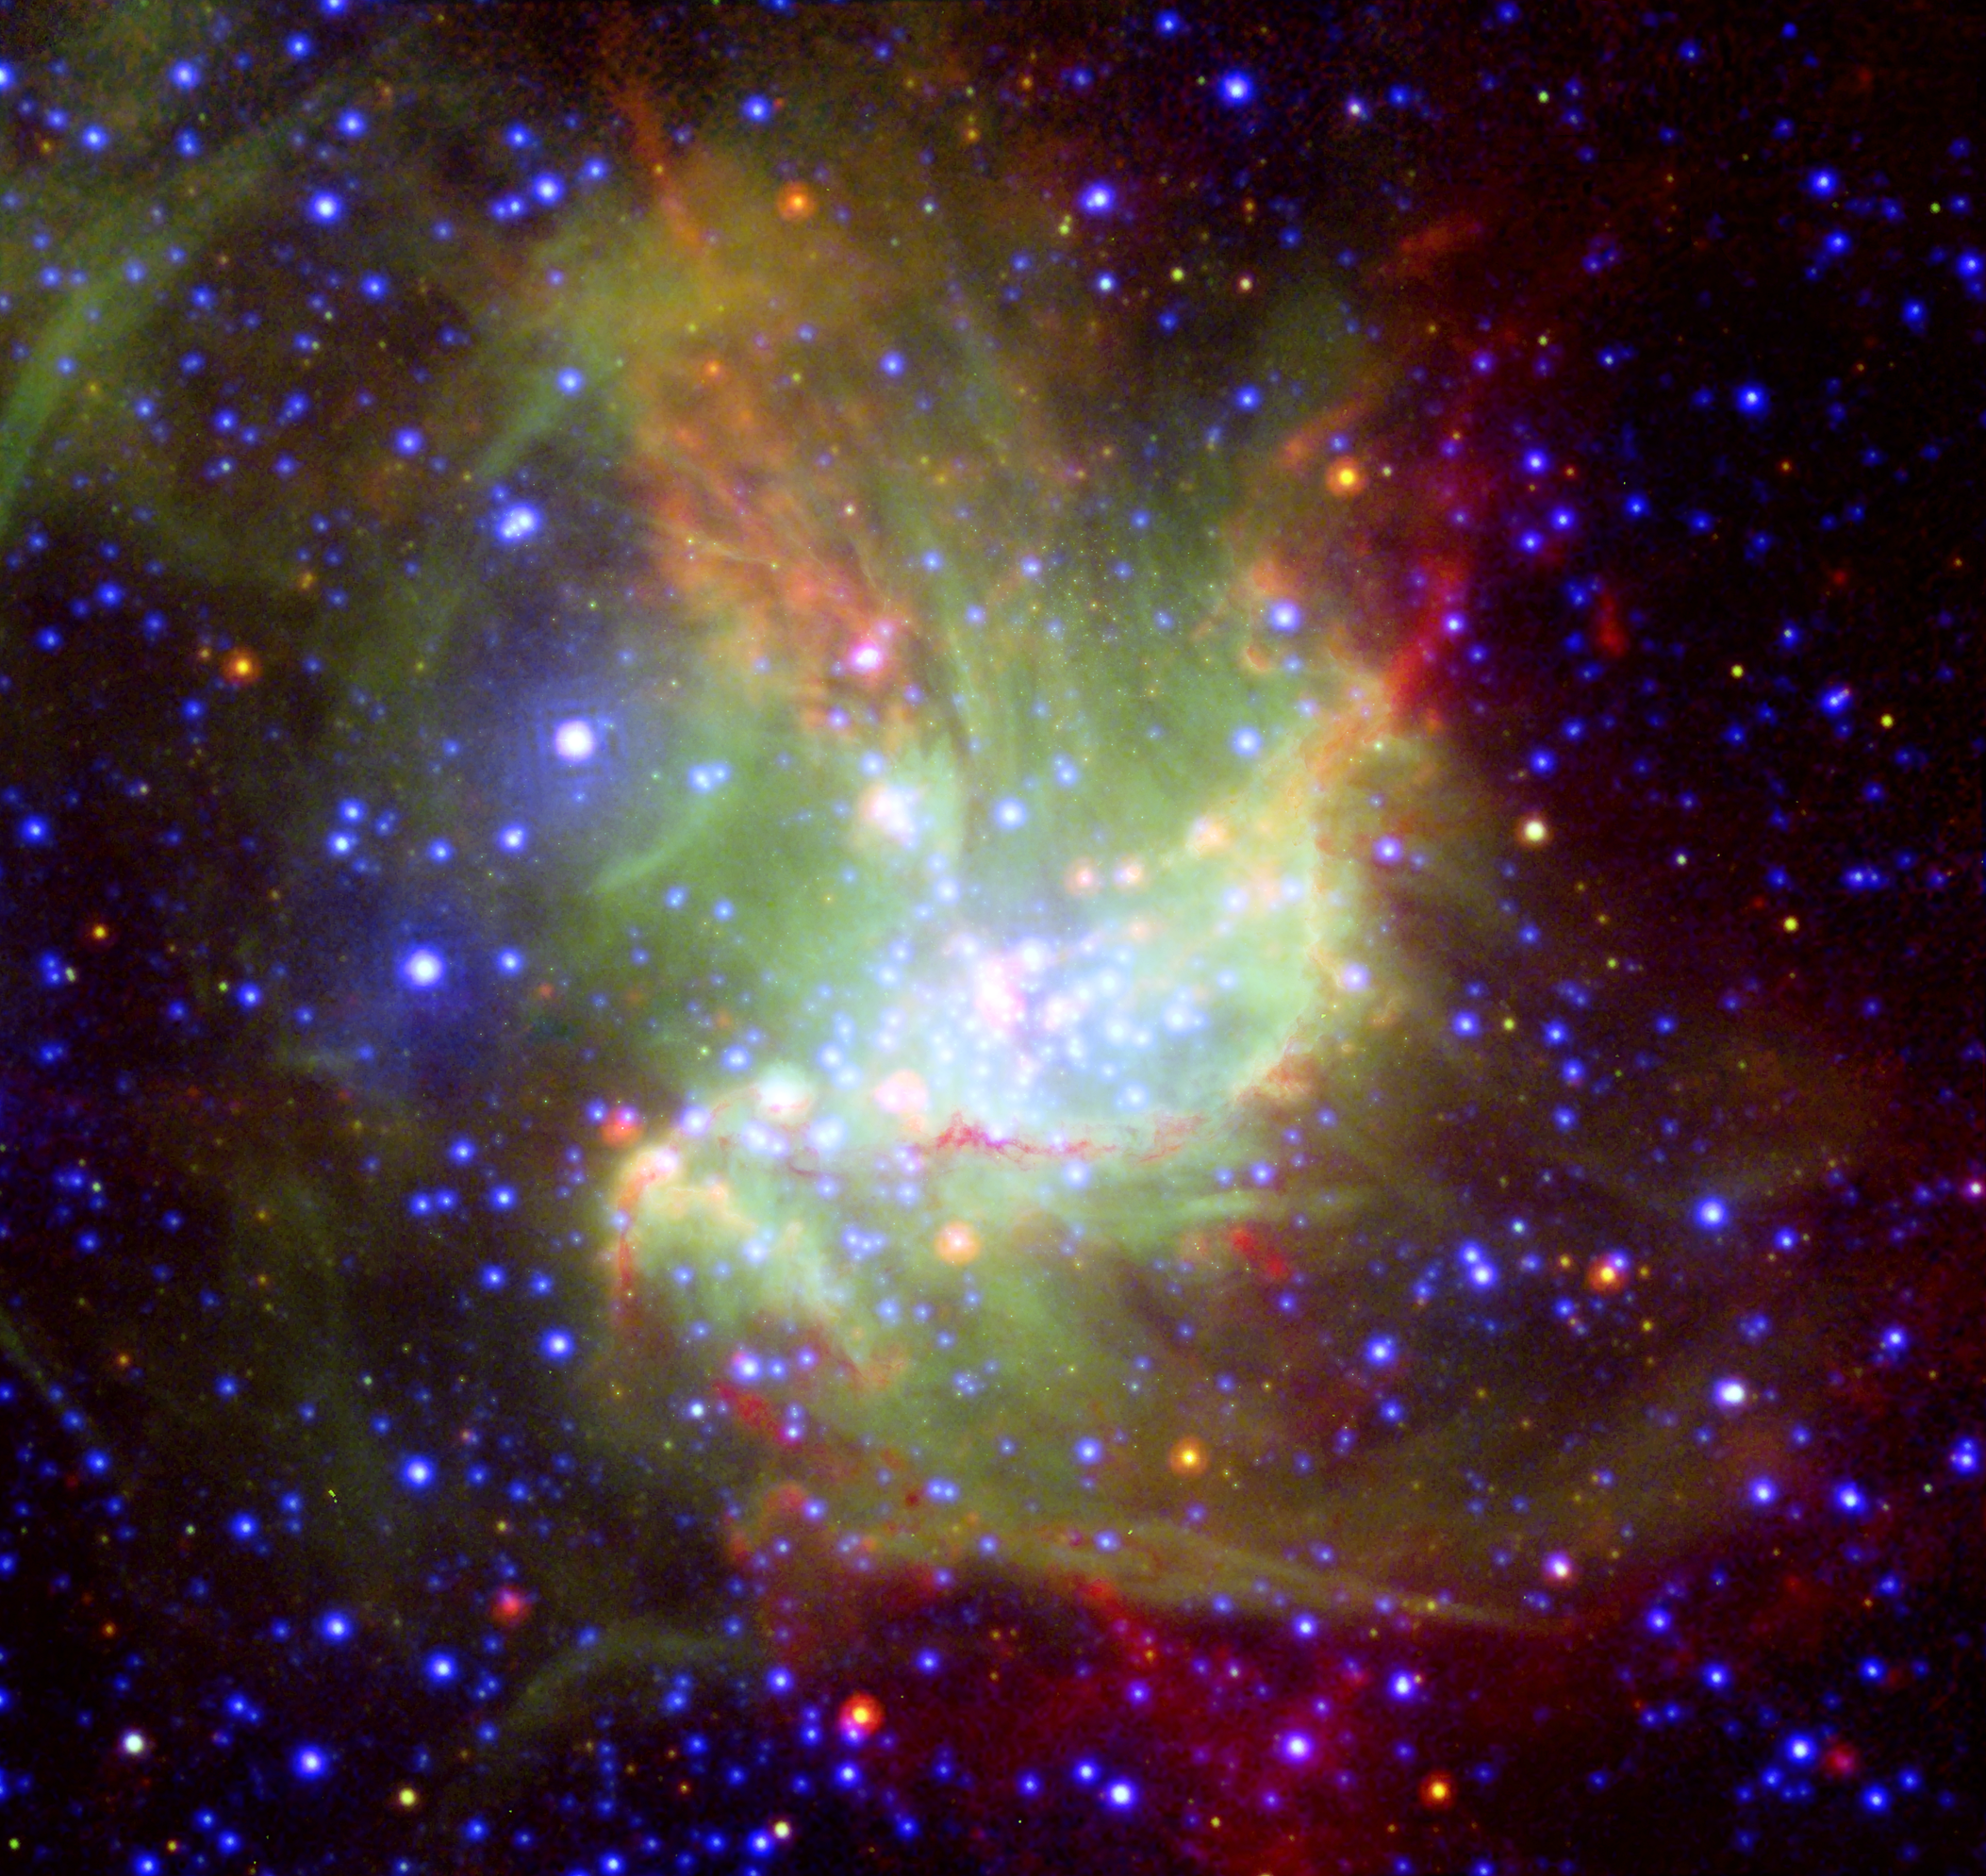

Star-forming region NGC 346

This new portrait of the bright star-forming region NGC 346, in which different wavelengths of light swirl together like watercolours, reveals new information about how stars form. NGC 346 is located 210,000 light-years away in the Small Magellanic Cloud, a neighbouring dwarf galaxy of the Milky Way. The image is based on data from ESA XMM-Newton (X-rays; blue), ESO's New Technology Telescope (visible light; green), and NASA's Spitzer (infrared; red). The infrared light shows cold dust, while the visible light denotes glowing gas, and the X-rays represent very hot gas. Ordinary stars appear as blue spots with white centres, while young stars enshrouded in dust appear as red spots with white centres.

Credit: ESO/ESA/ JPL-Caltech/NASA/ D. Gouliermis (MPIA) et al.